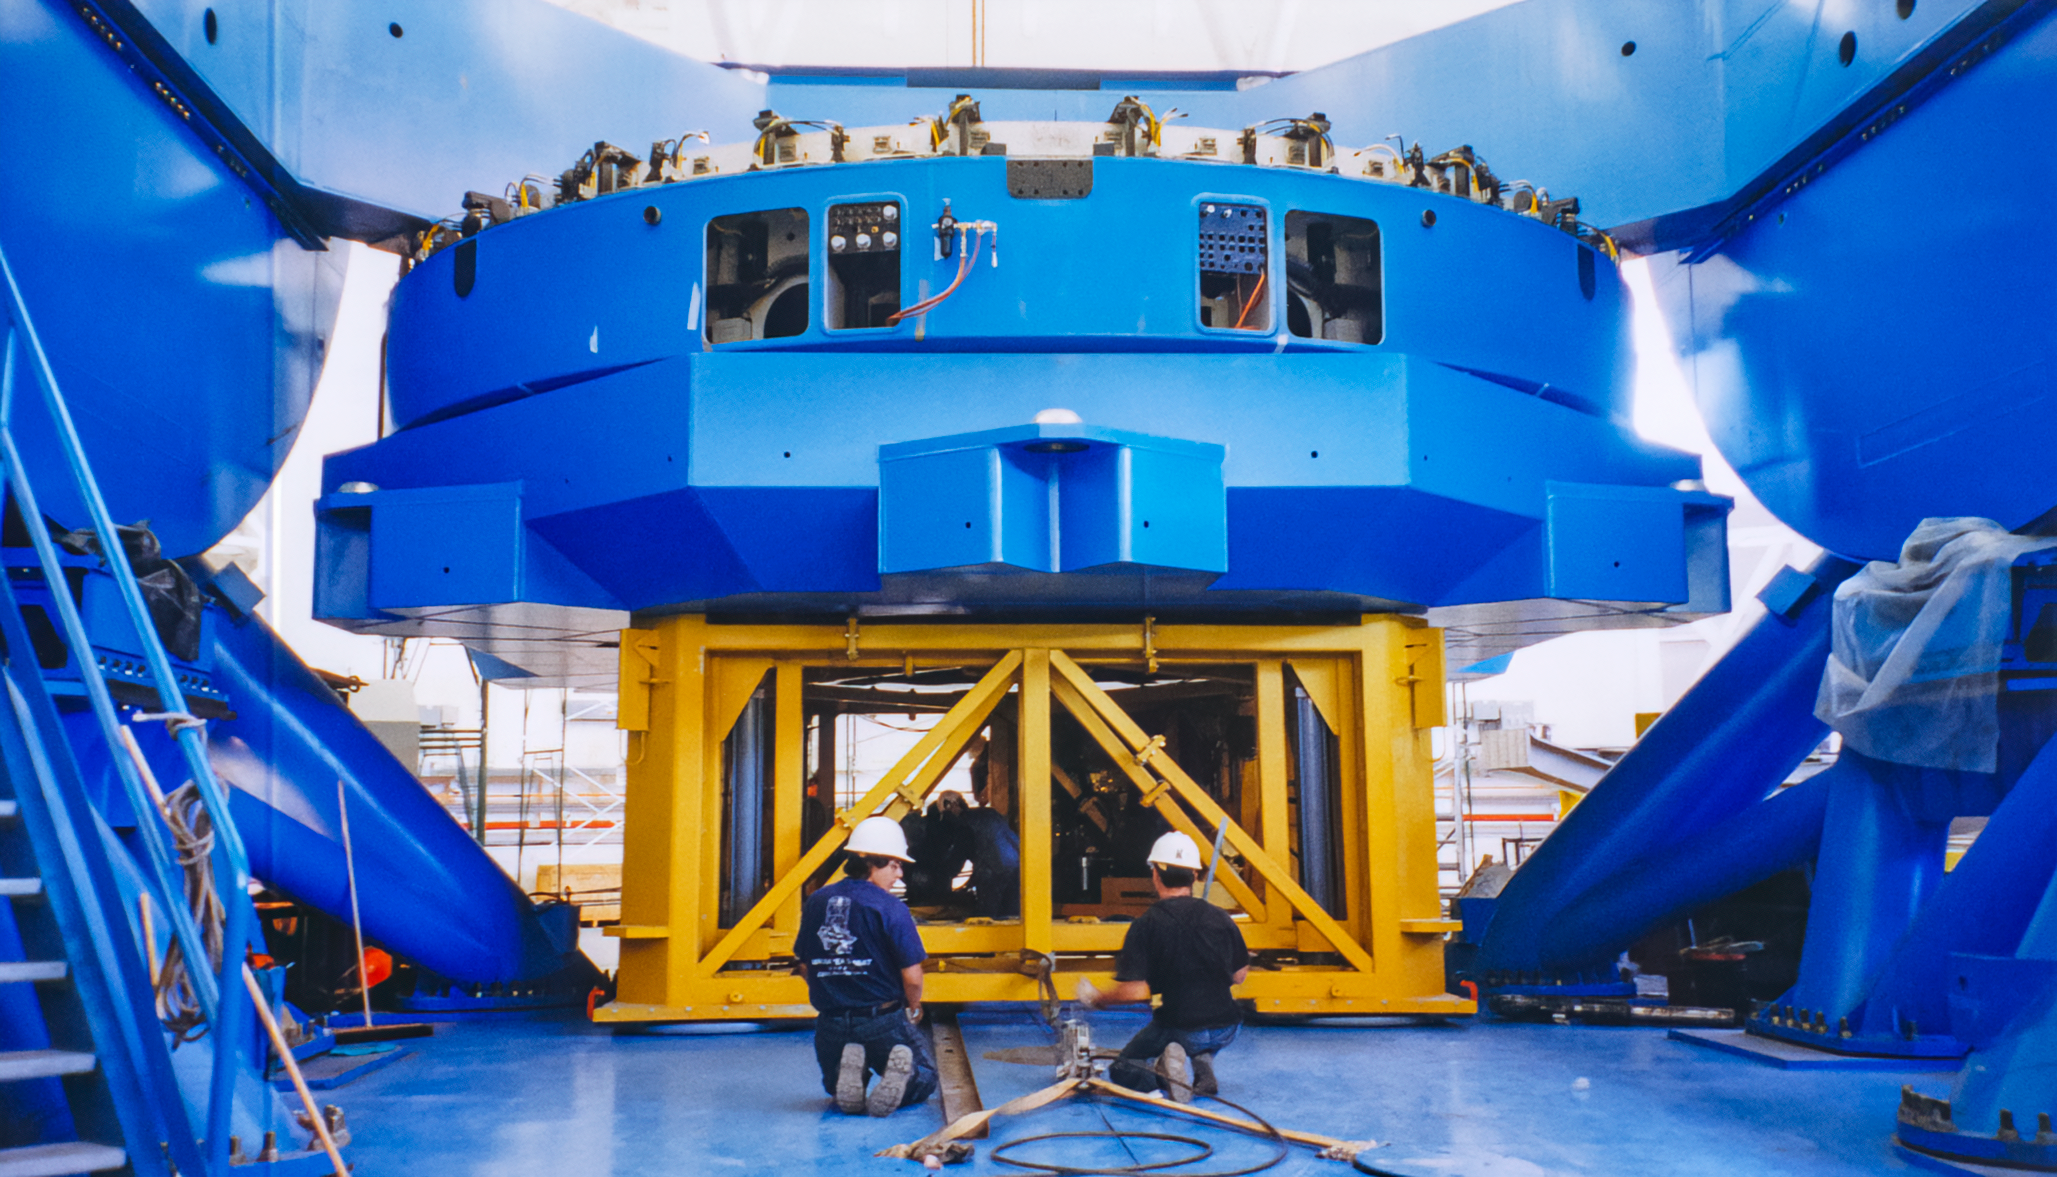

Gemini Mirror Work

Technicians work on beneath one of the International Gemini Observatory 8.4-meter-wide mirrors in 2000.

Credit: International Gemini Observatory/NOIRLab/NSF/AURA